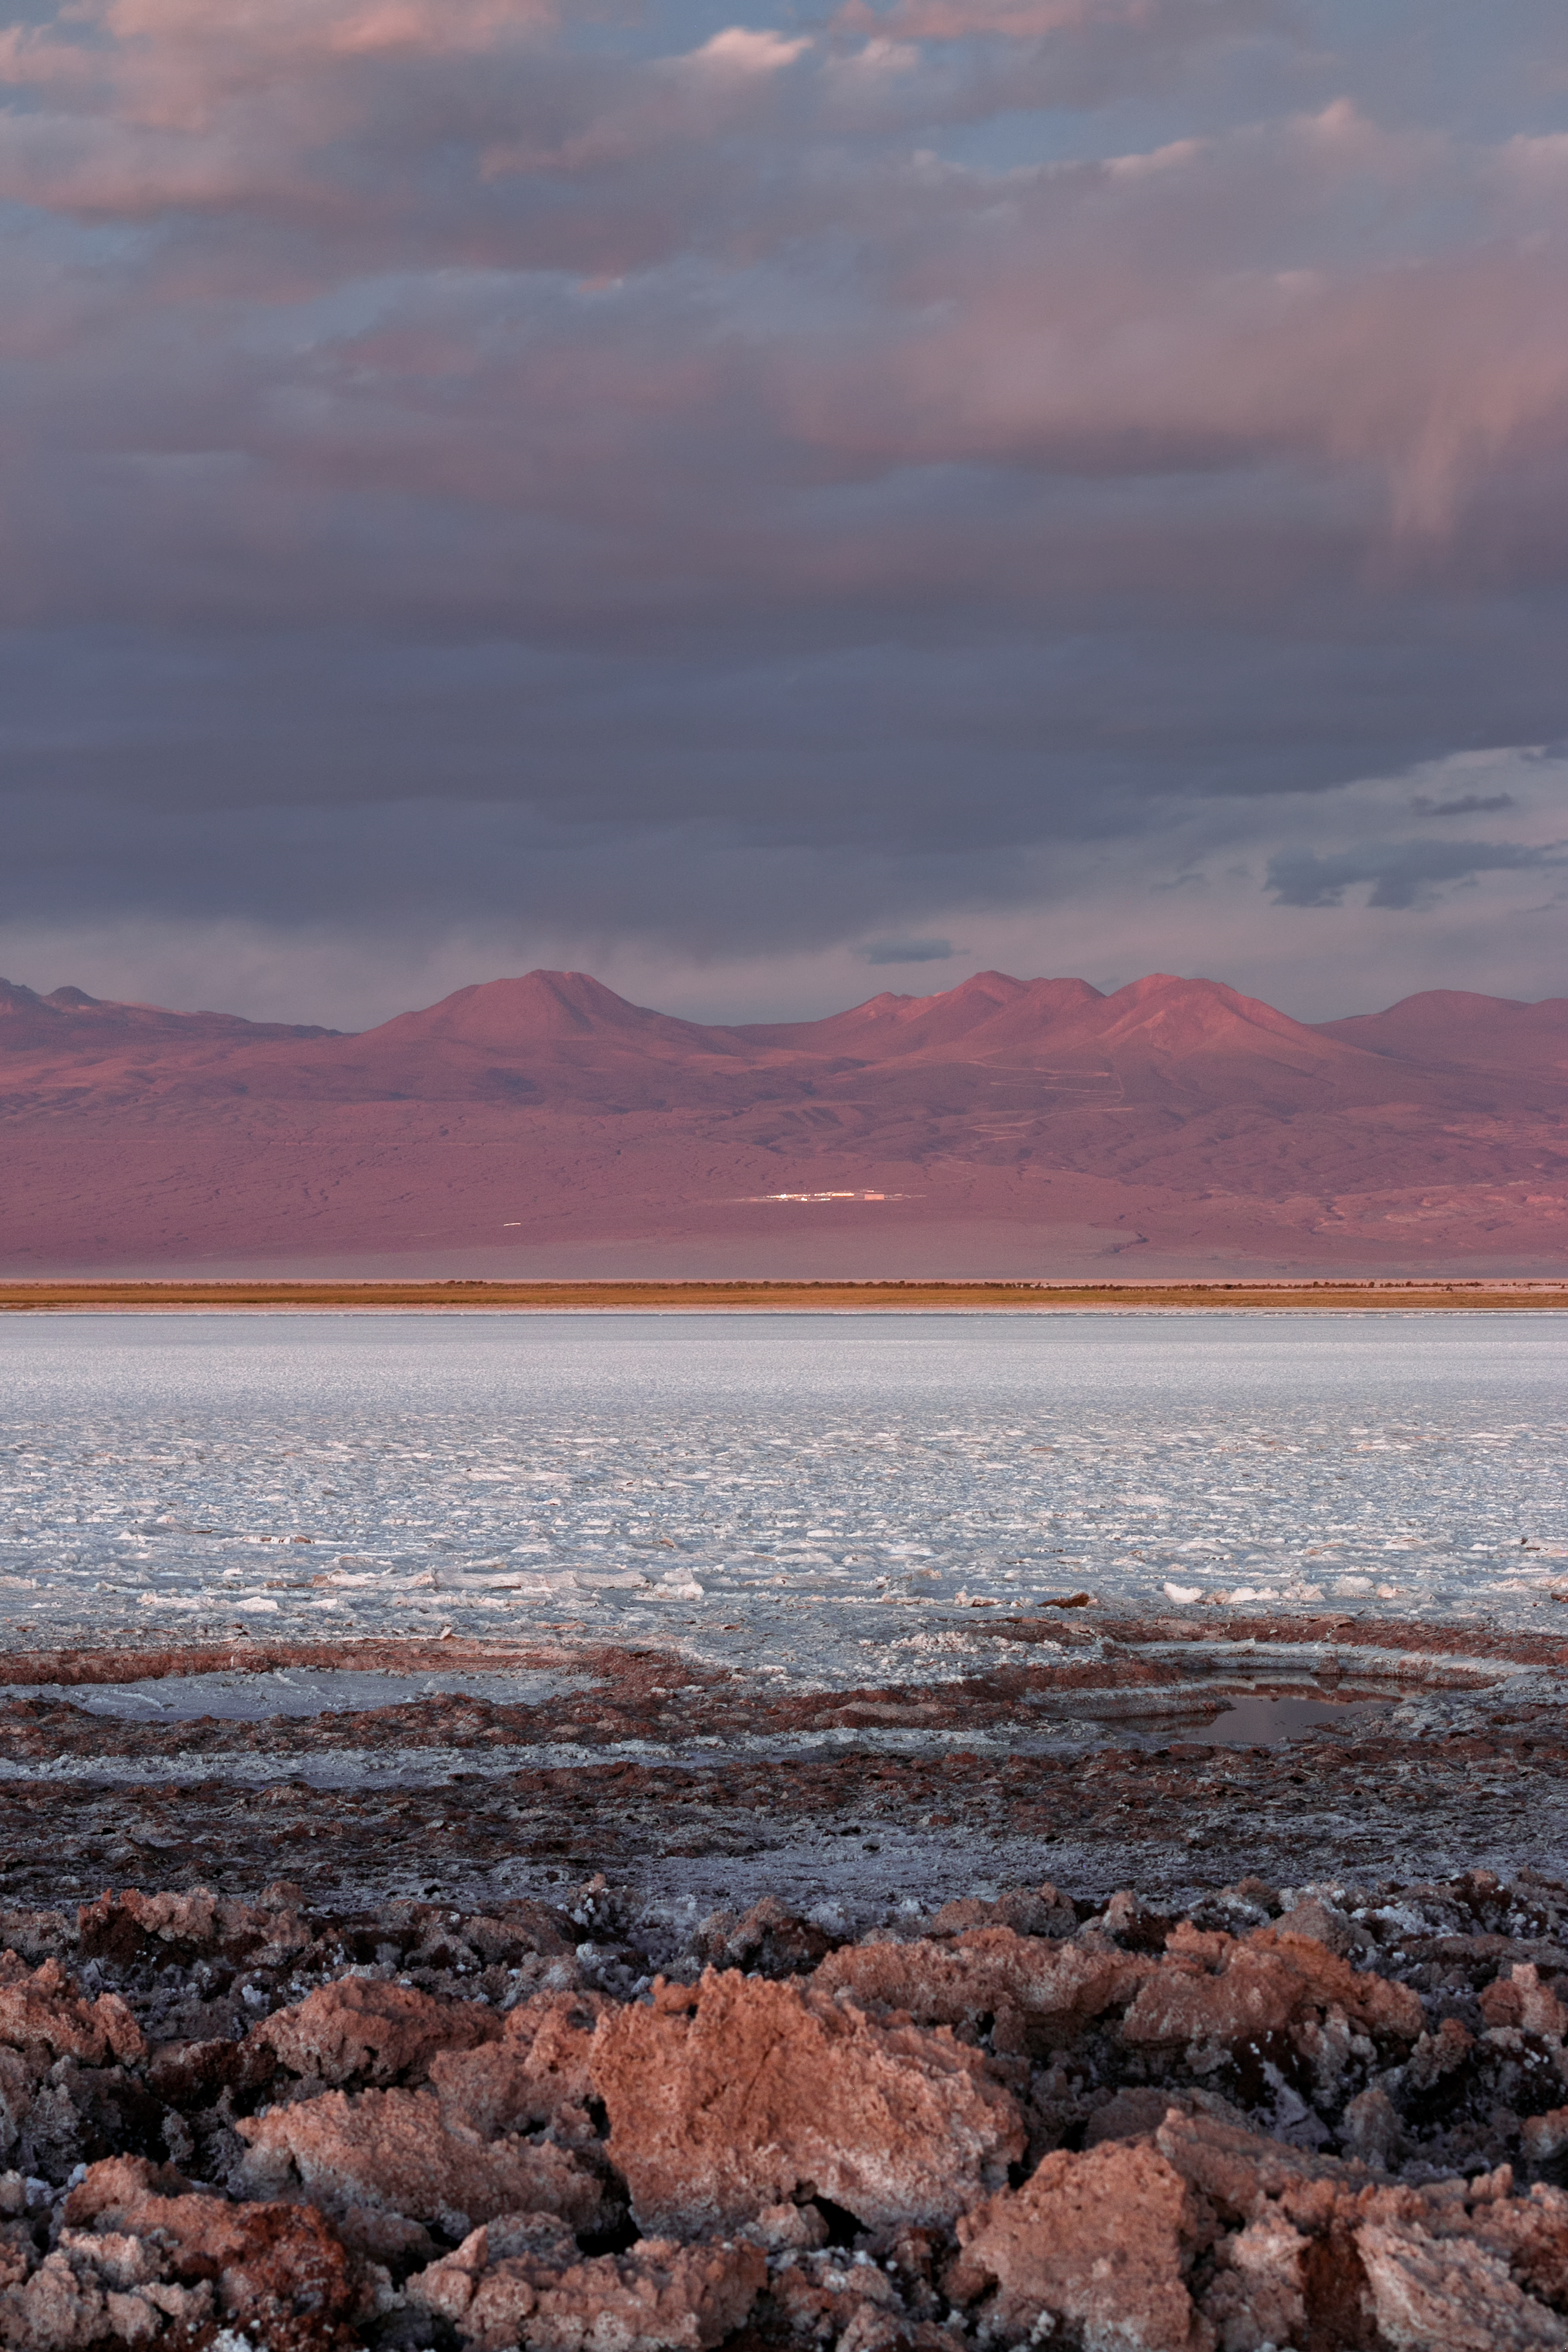

Across a salt lake to ALMA

The high Chajnantor plateau that houses the Atacama Large Millimeter/submillimeter Array (ALMA) in Chile is surrounded by some stunning scenery. This captures the unusual Laguna Tebinquinche, unusual because thanks so its salty composition and the extremely arid conditions. The 'lake' is often just a vast choppy salt flat, a glittering pale body in the middle of the red, dry desert.

Credit: H. Sommer/ESO